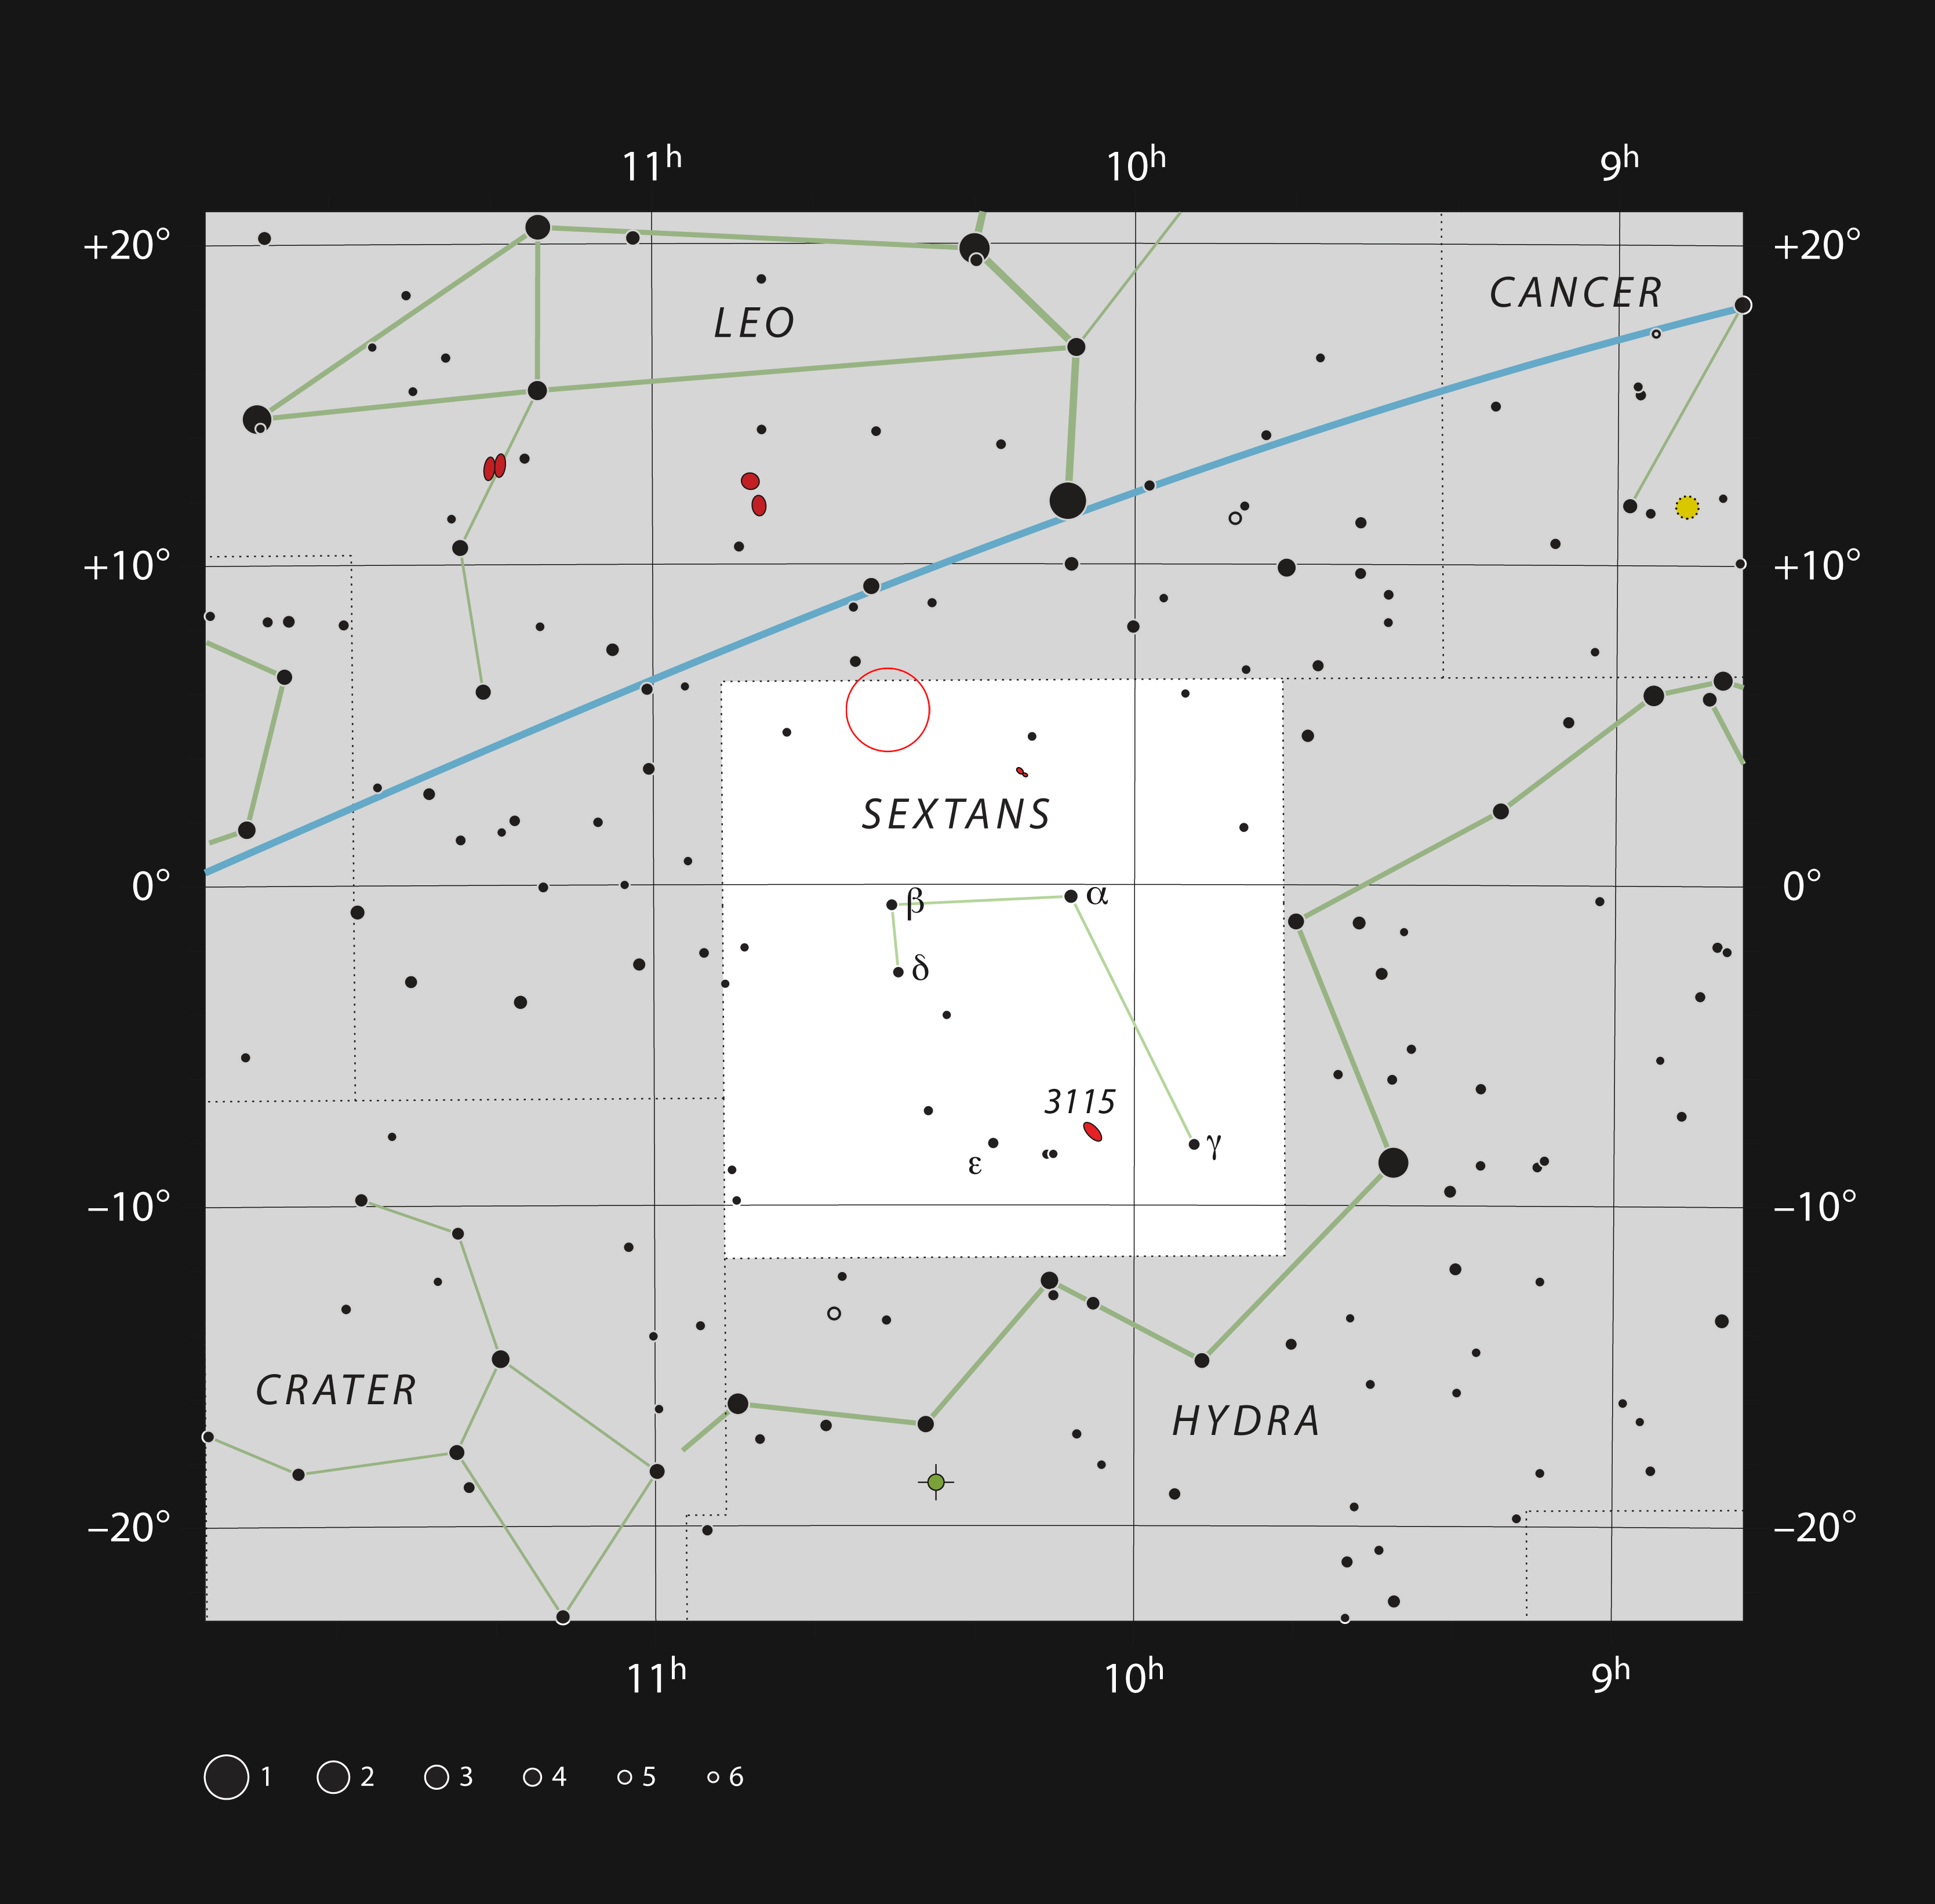

Location of the supermassive black hole’s web in the constellation of Sextans

This chart shows the location of SDSS J103027.09+052455.0, a quasar powered by a supermassive black hole surrounded by at least six galaxies, in the constellation of Sextans. The map includes most of the stars visible to the unaided eye under good conditions, and the location of the structure is indicated by a red circle.

Credit: ESO, IAU and Sky & Telescope